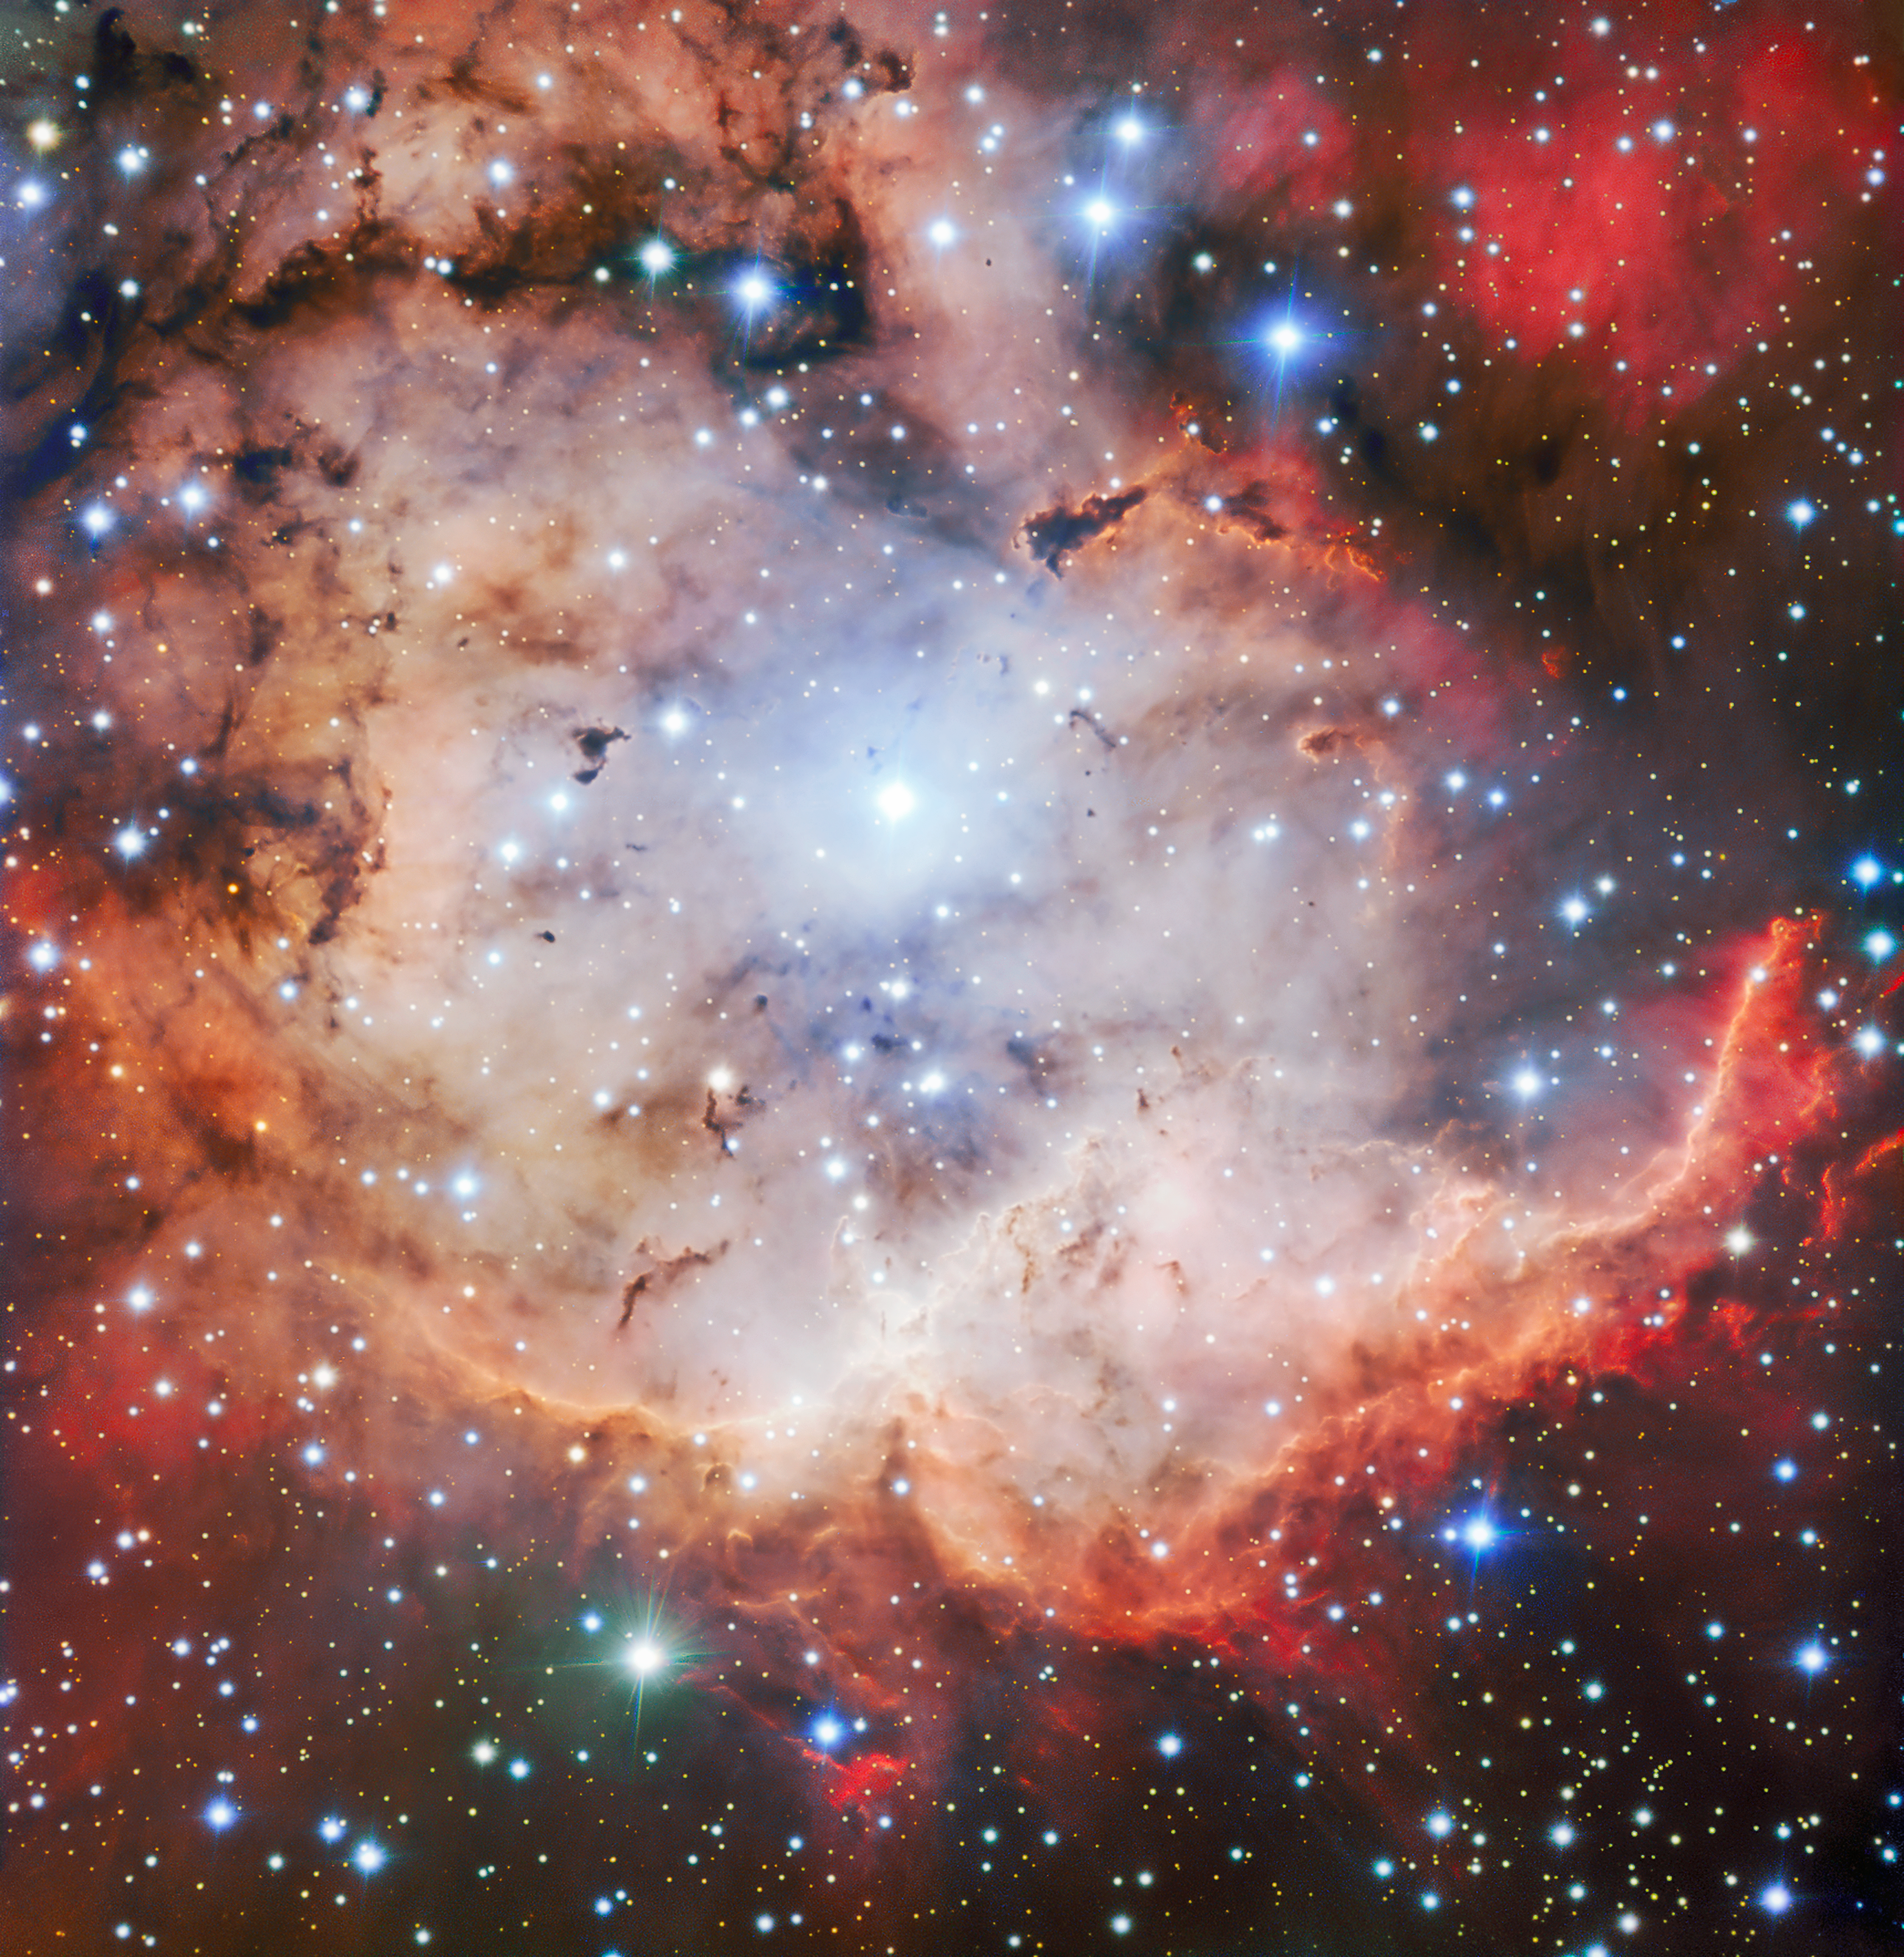

The Pirate of the Southern Skies

This vivid picture of an active star forming region — NGC 2467, otherwise known as the Skull and Crossbones nebula — is as sinister as it is beautiful. This image of dust, gas and bright young stars, gravitationally bound into the form of a grinning skull, was captured with the FORS instrument on ESO’s Very Large Telescope (VLT). Whilst ESO’s telescopes are usually used for the collection of science data, their immense resolving power makes them ideal for capturing images such as this — which are beautiful for their own sake.

Credit: ESO